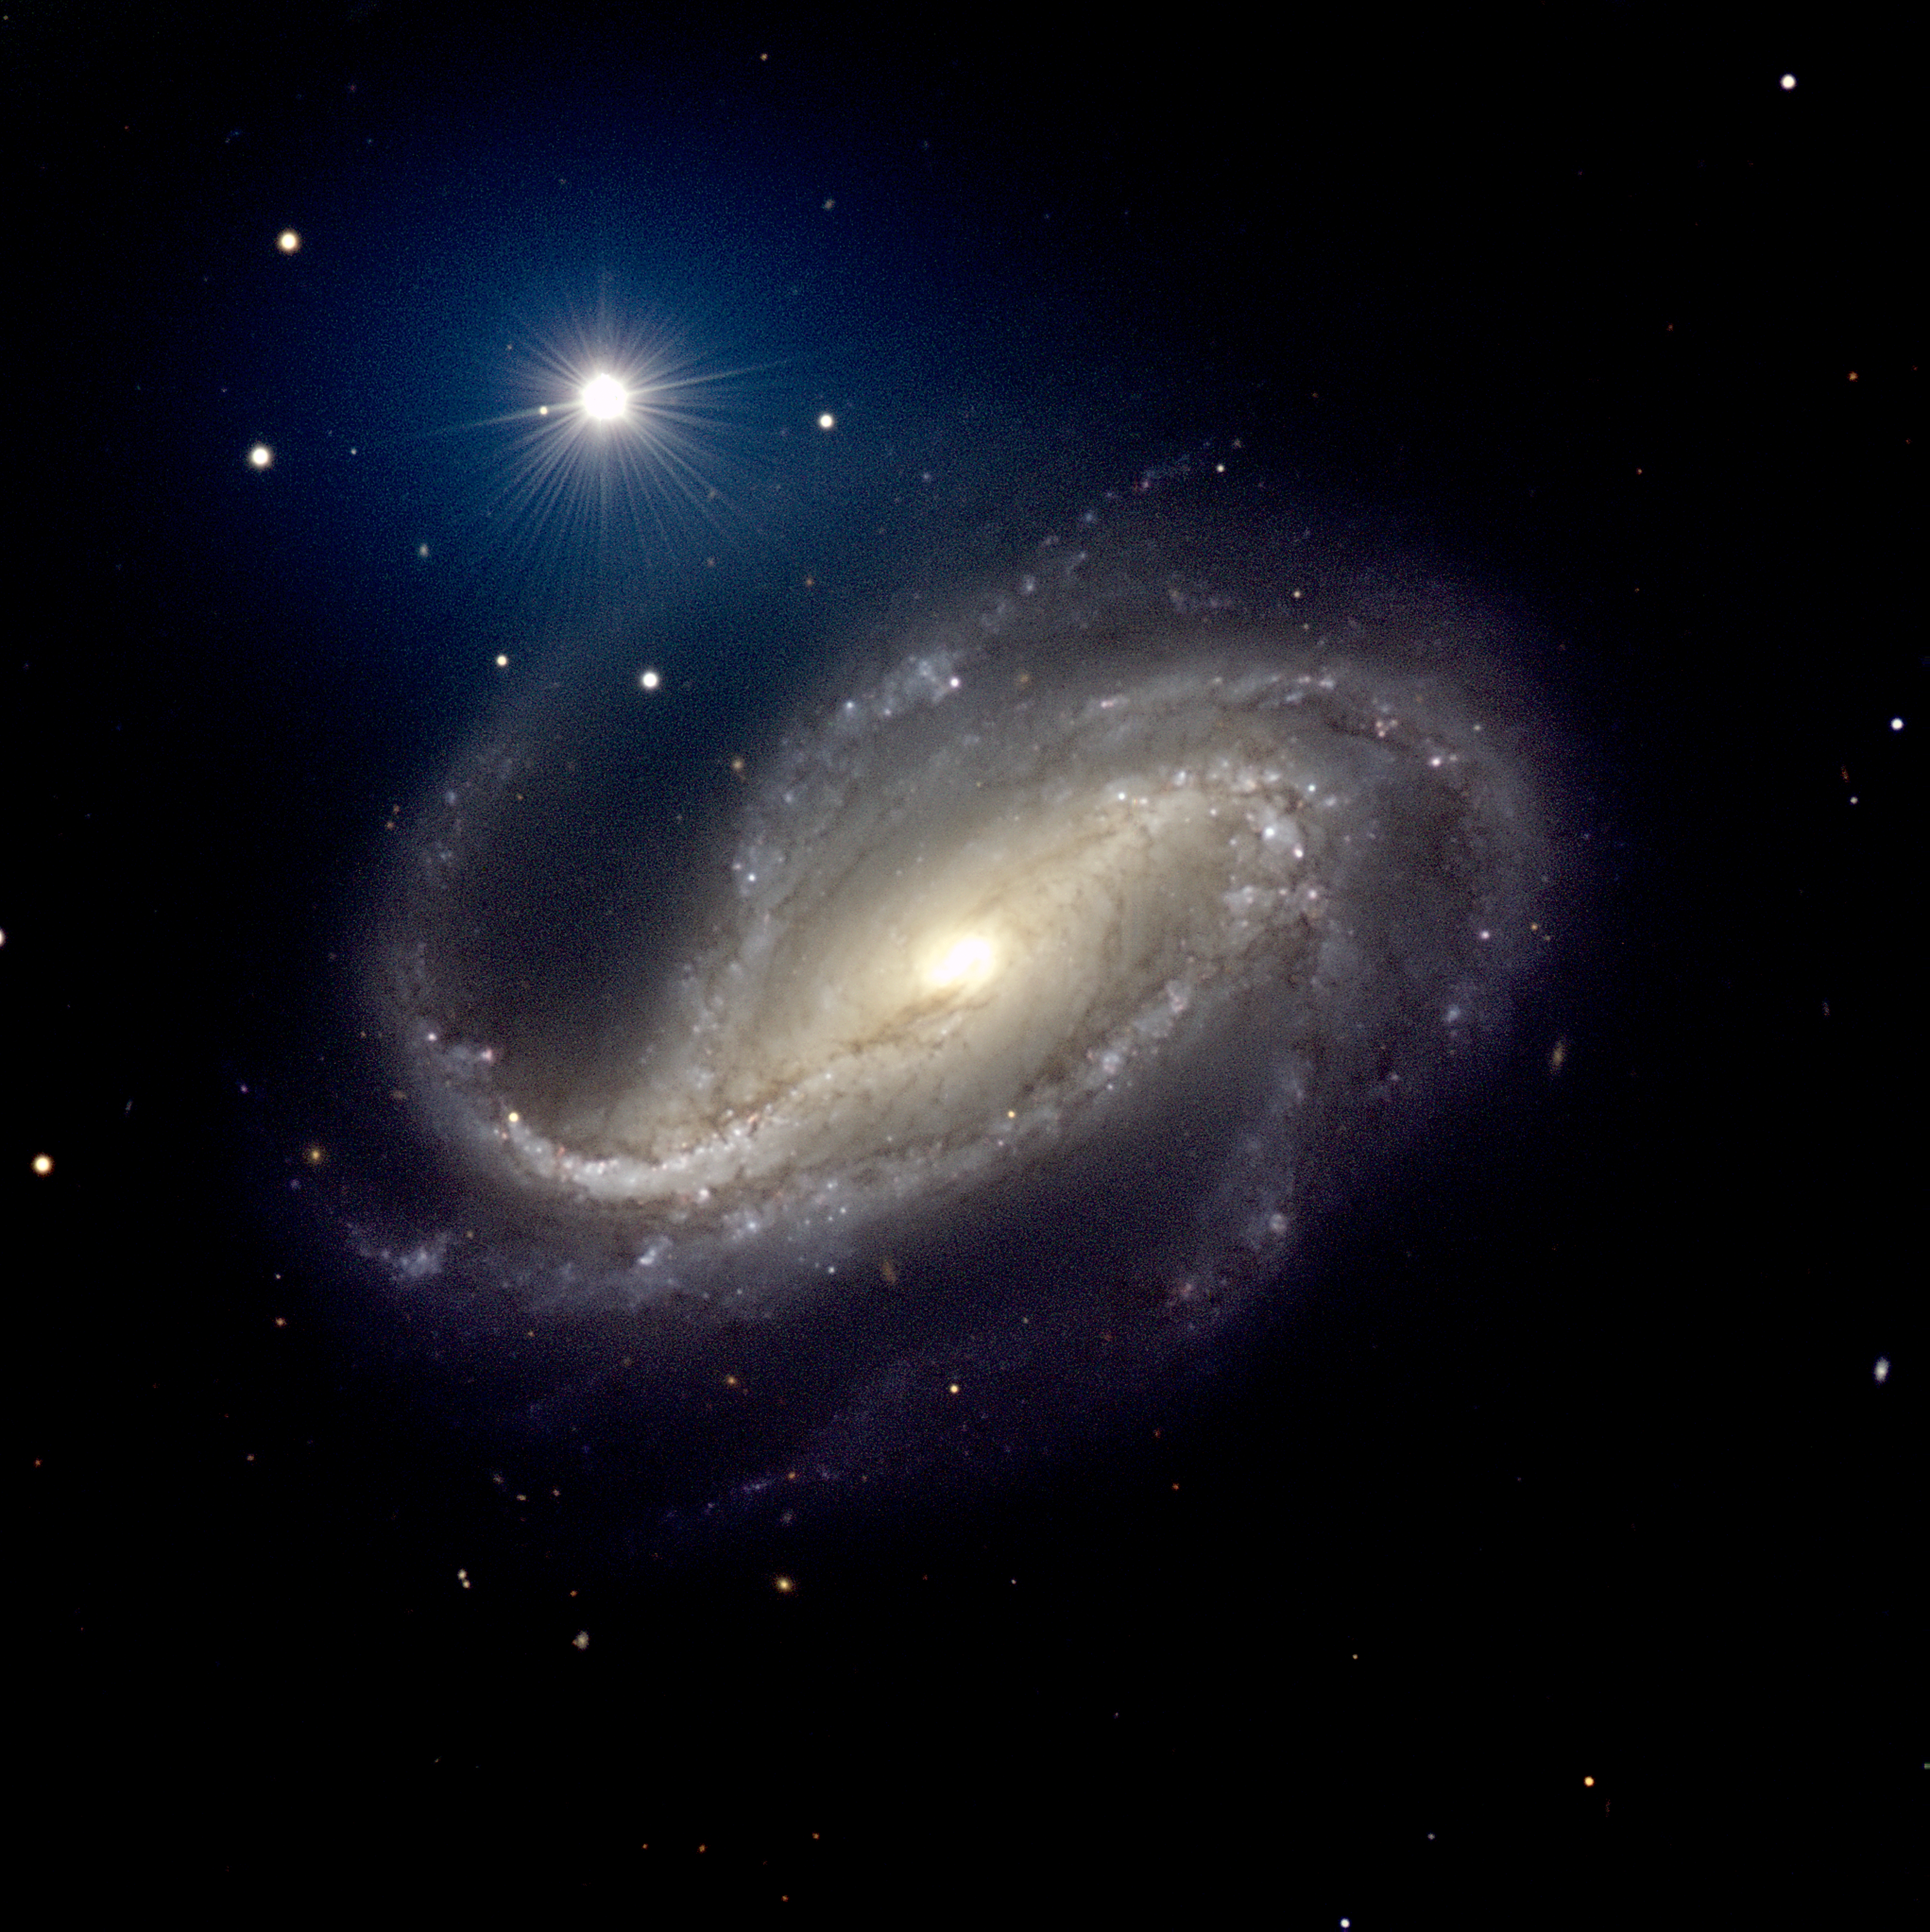

NGC 613

This image of the barred spiral galaxy NGC 613 was obtained with the FORS1 and FORS2 multi-mode instruments (at VLT MELIPAL and YEPUN, respectively) on December 16-18, 2001. It is a composite of three exposures in different wavebands, cf. the technical note below. The full-resolution version of this photo retains the original pixels. Note the many arms and the pronounced dust bands. North is up and East is left.

Credit: ESO/P.D. Barthel